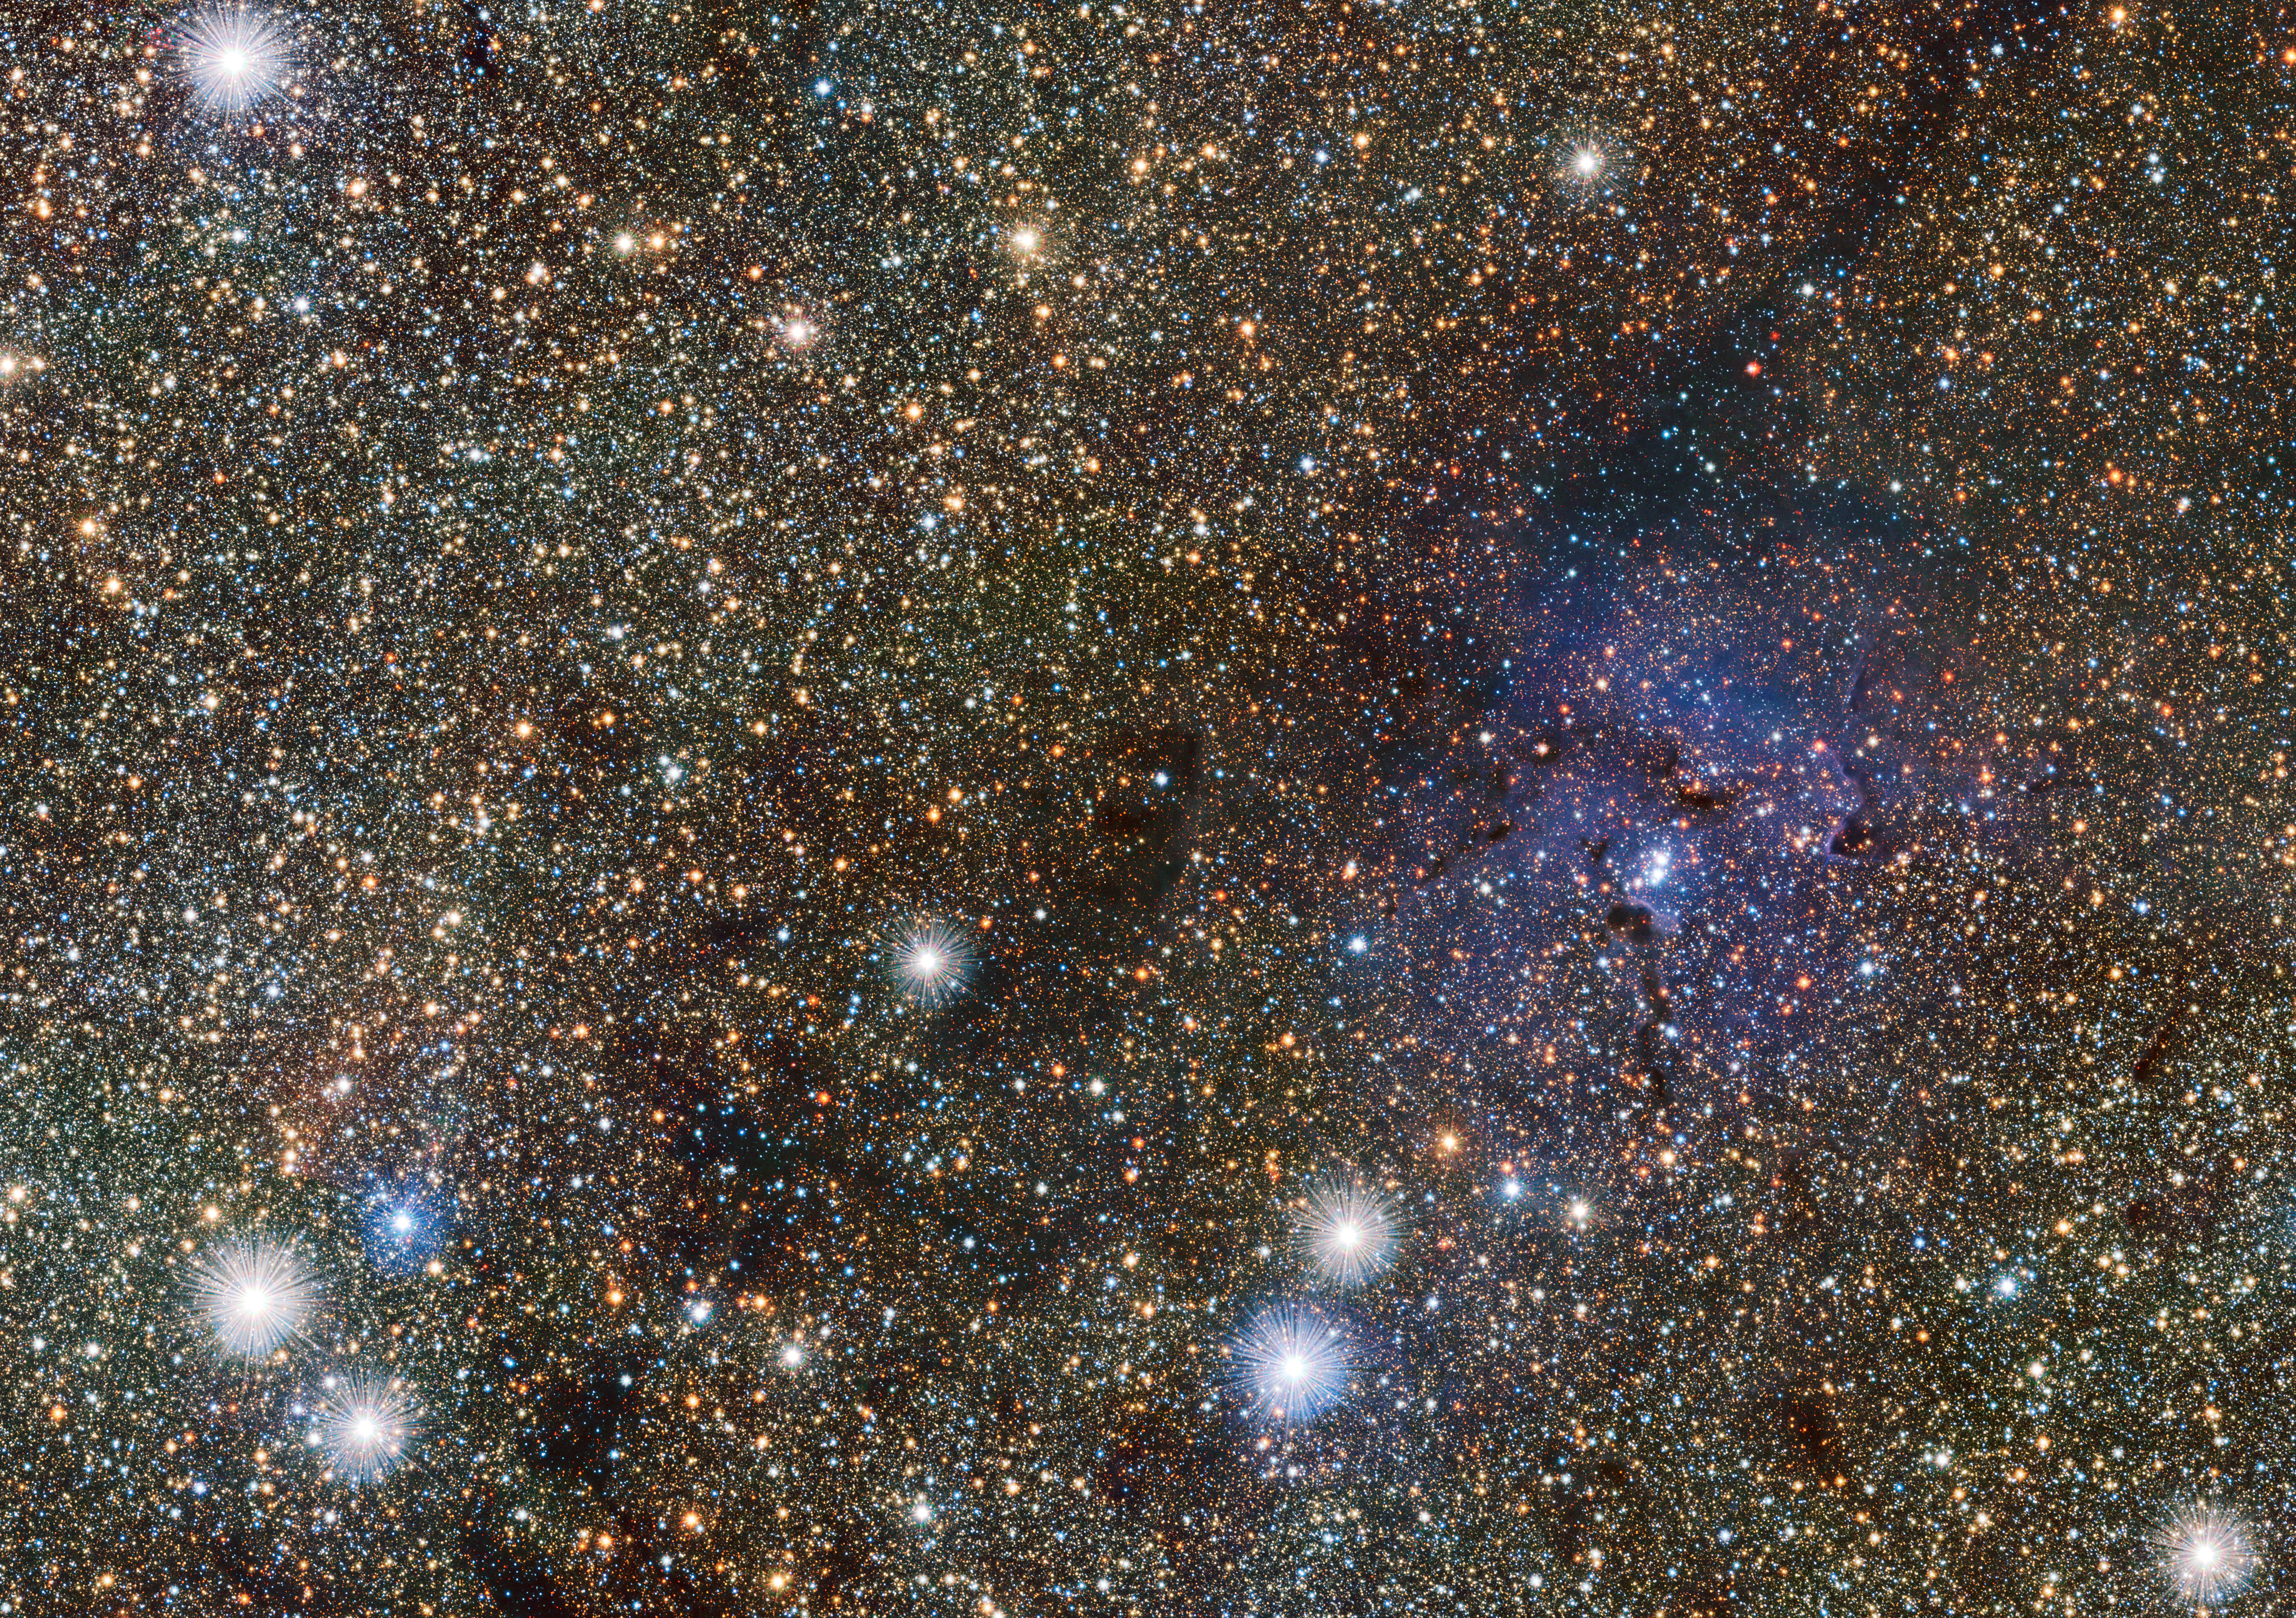

VISTA views the Trifid Nebula and reveals hidden variable stars

This small extract from the VISTA VVV survey of the central parts of the Milky Way shows the famous Trifid Nebula to the right of centre. It appears as faint and ghostly at these infrared wavelengths when compared to the familiar view at visible wavelengths. This transparency has brought its own benefits — many previously hidden background objects can now be seen clearly. Among these are two newly discovered Cepheid variable stars, the first ever spotted on the far side of the galaxy near its central plane.

Credit: ESO/VVV consortium/D. Minniti